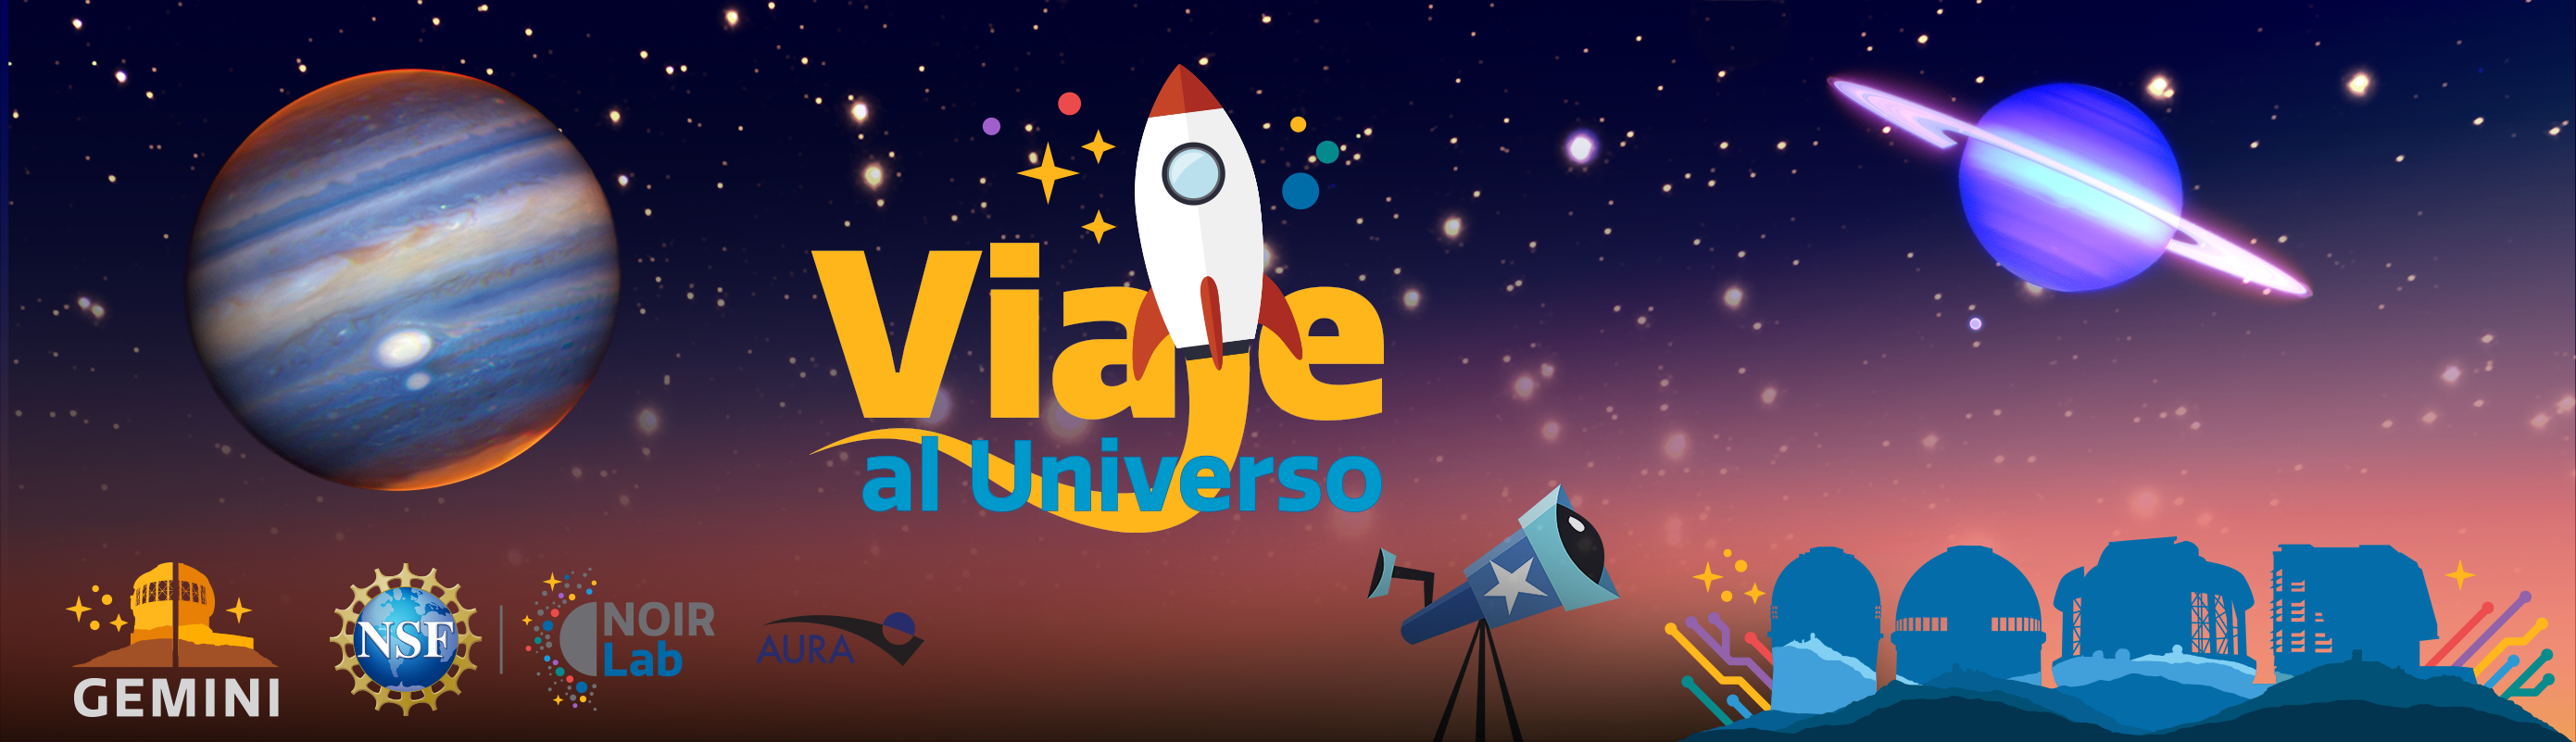

* node-top-viaje

Credit: NOIRLab